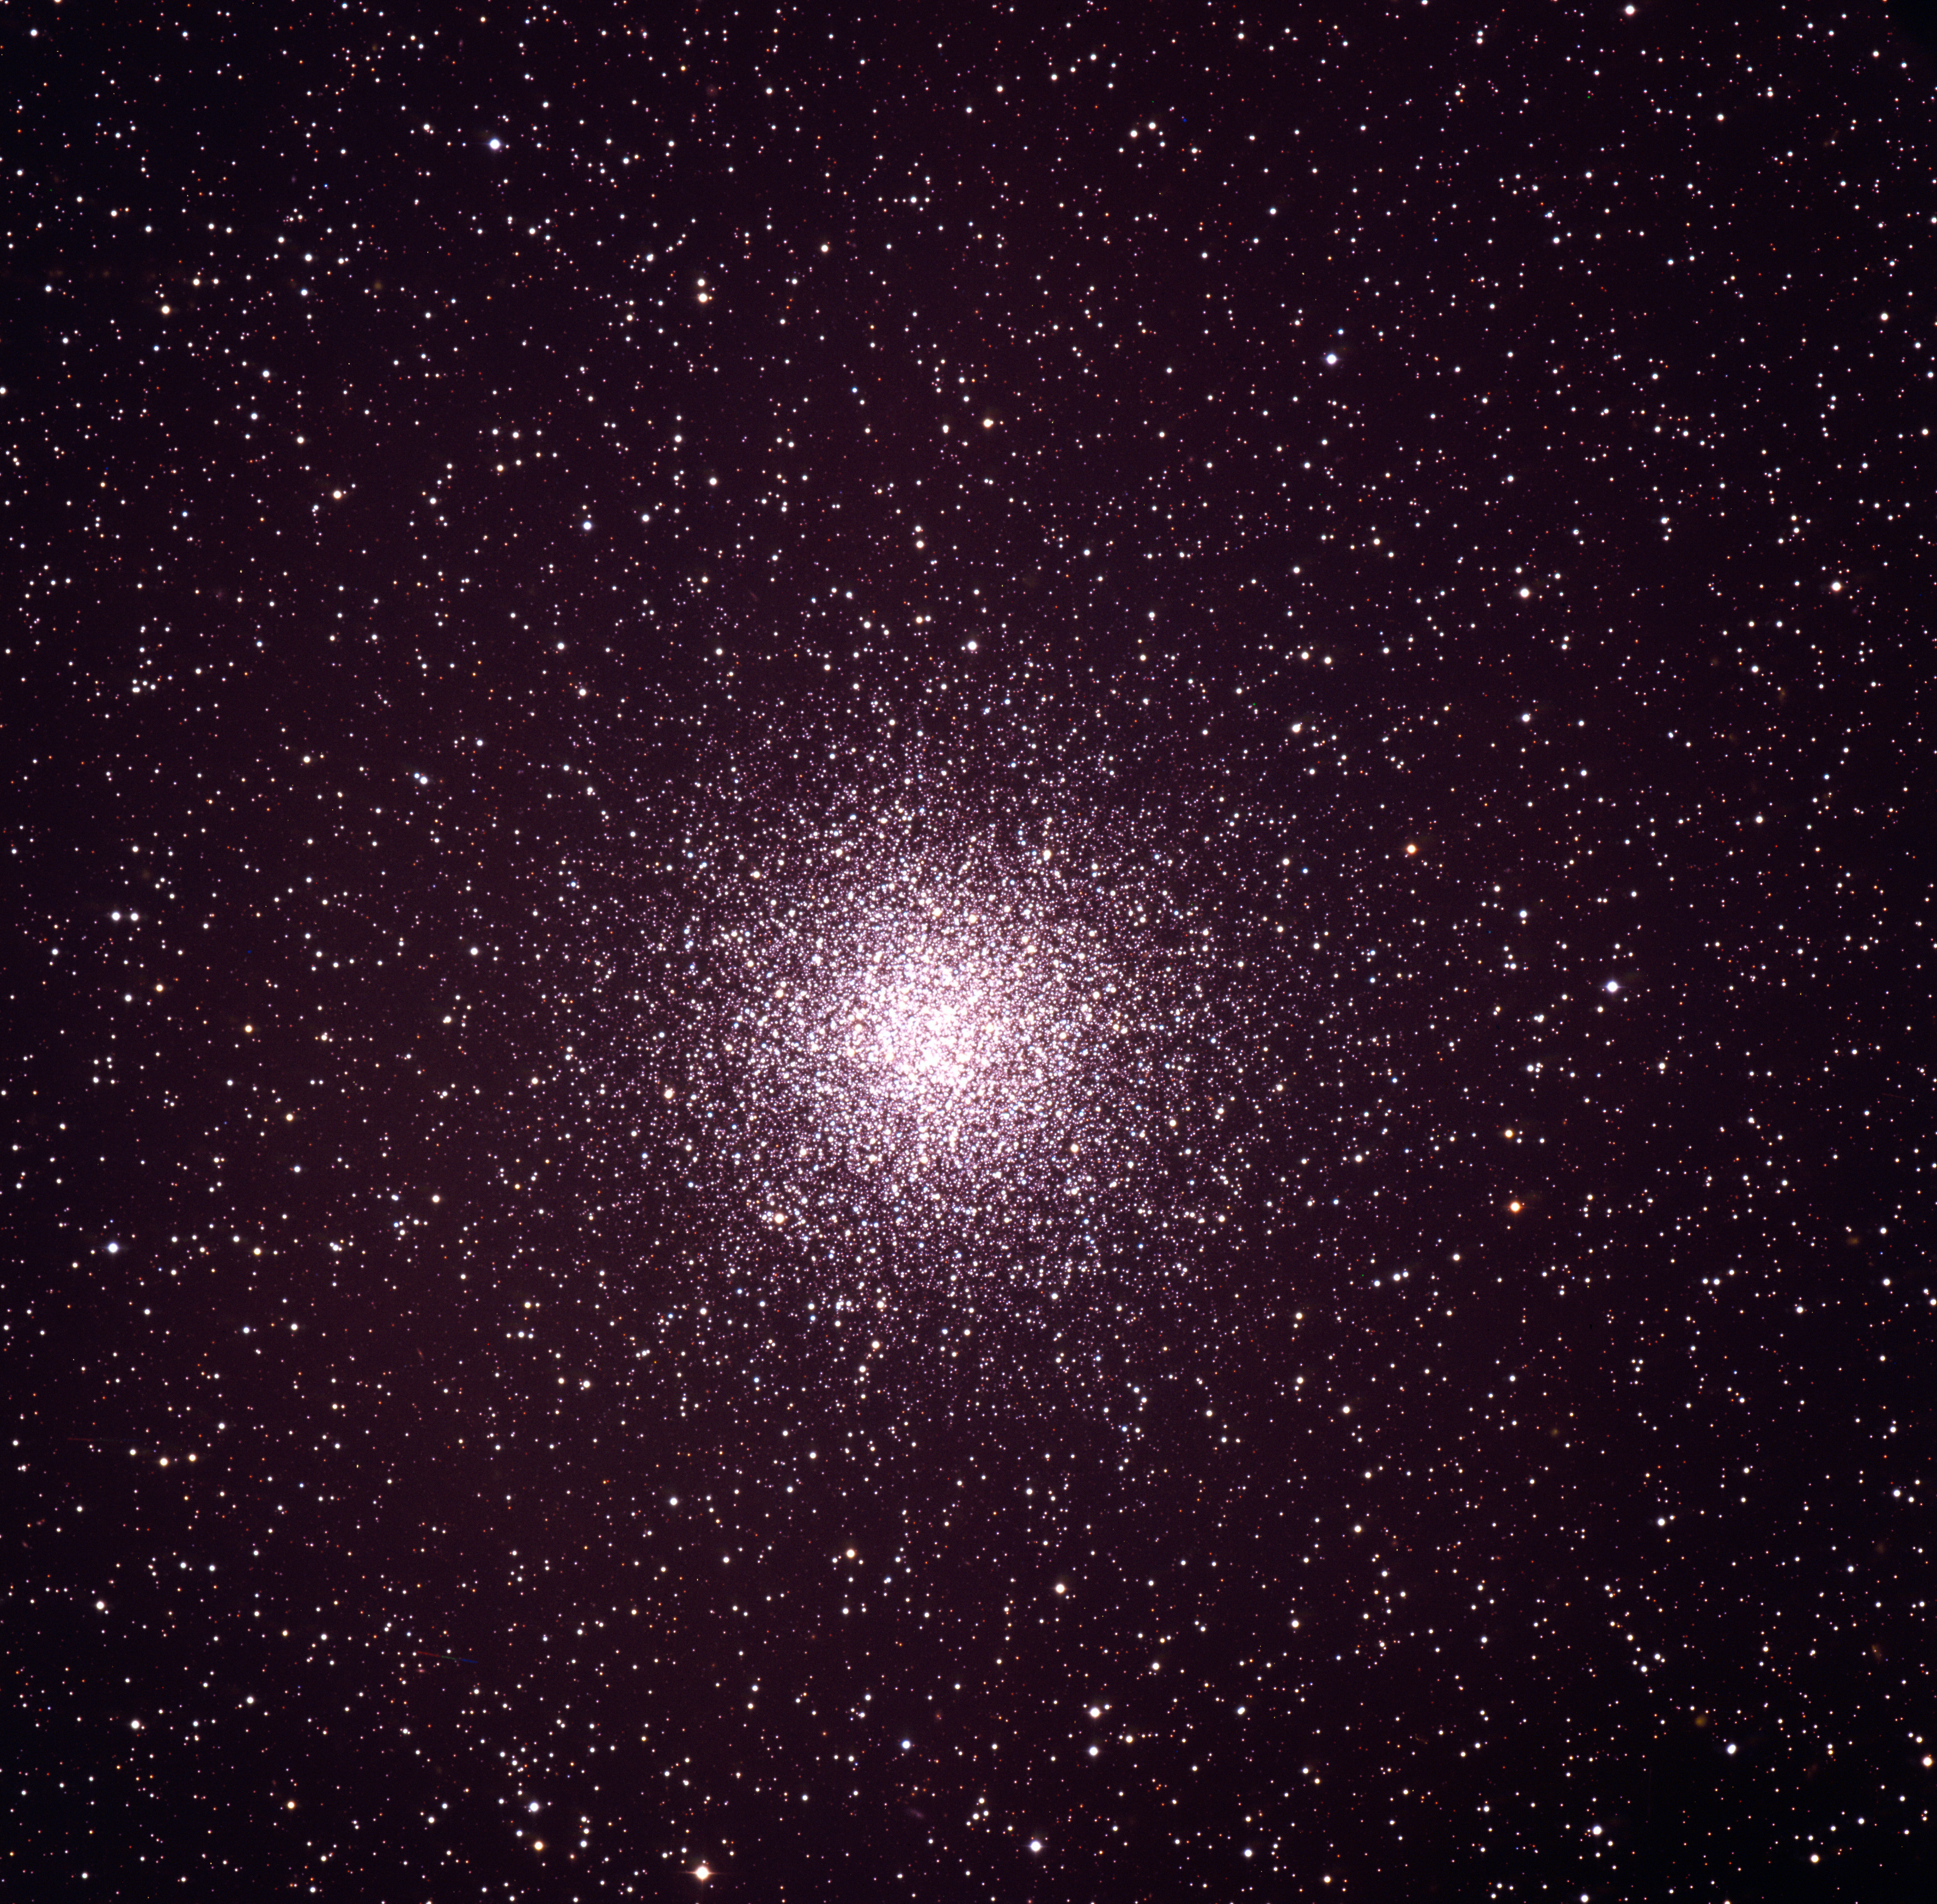

Messier 55 (M55) globular cluster

Globular cluster Messier 55 (M55, or NGC 6809) in the constellation Sagittarius, as imaged by the ESO 3.6-metre telescope on La Silla.

Credit: ESO